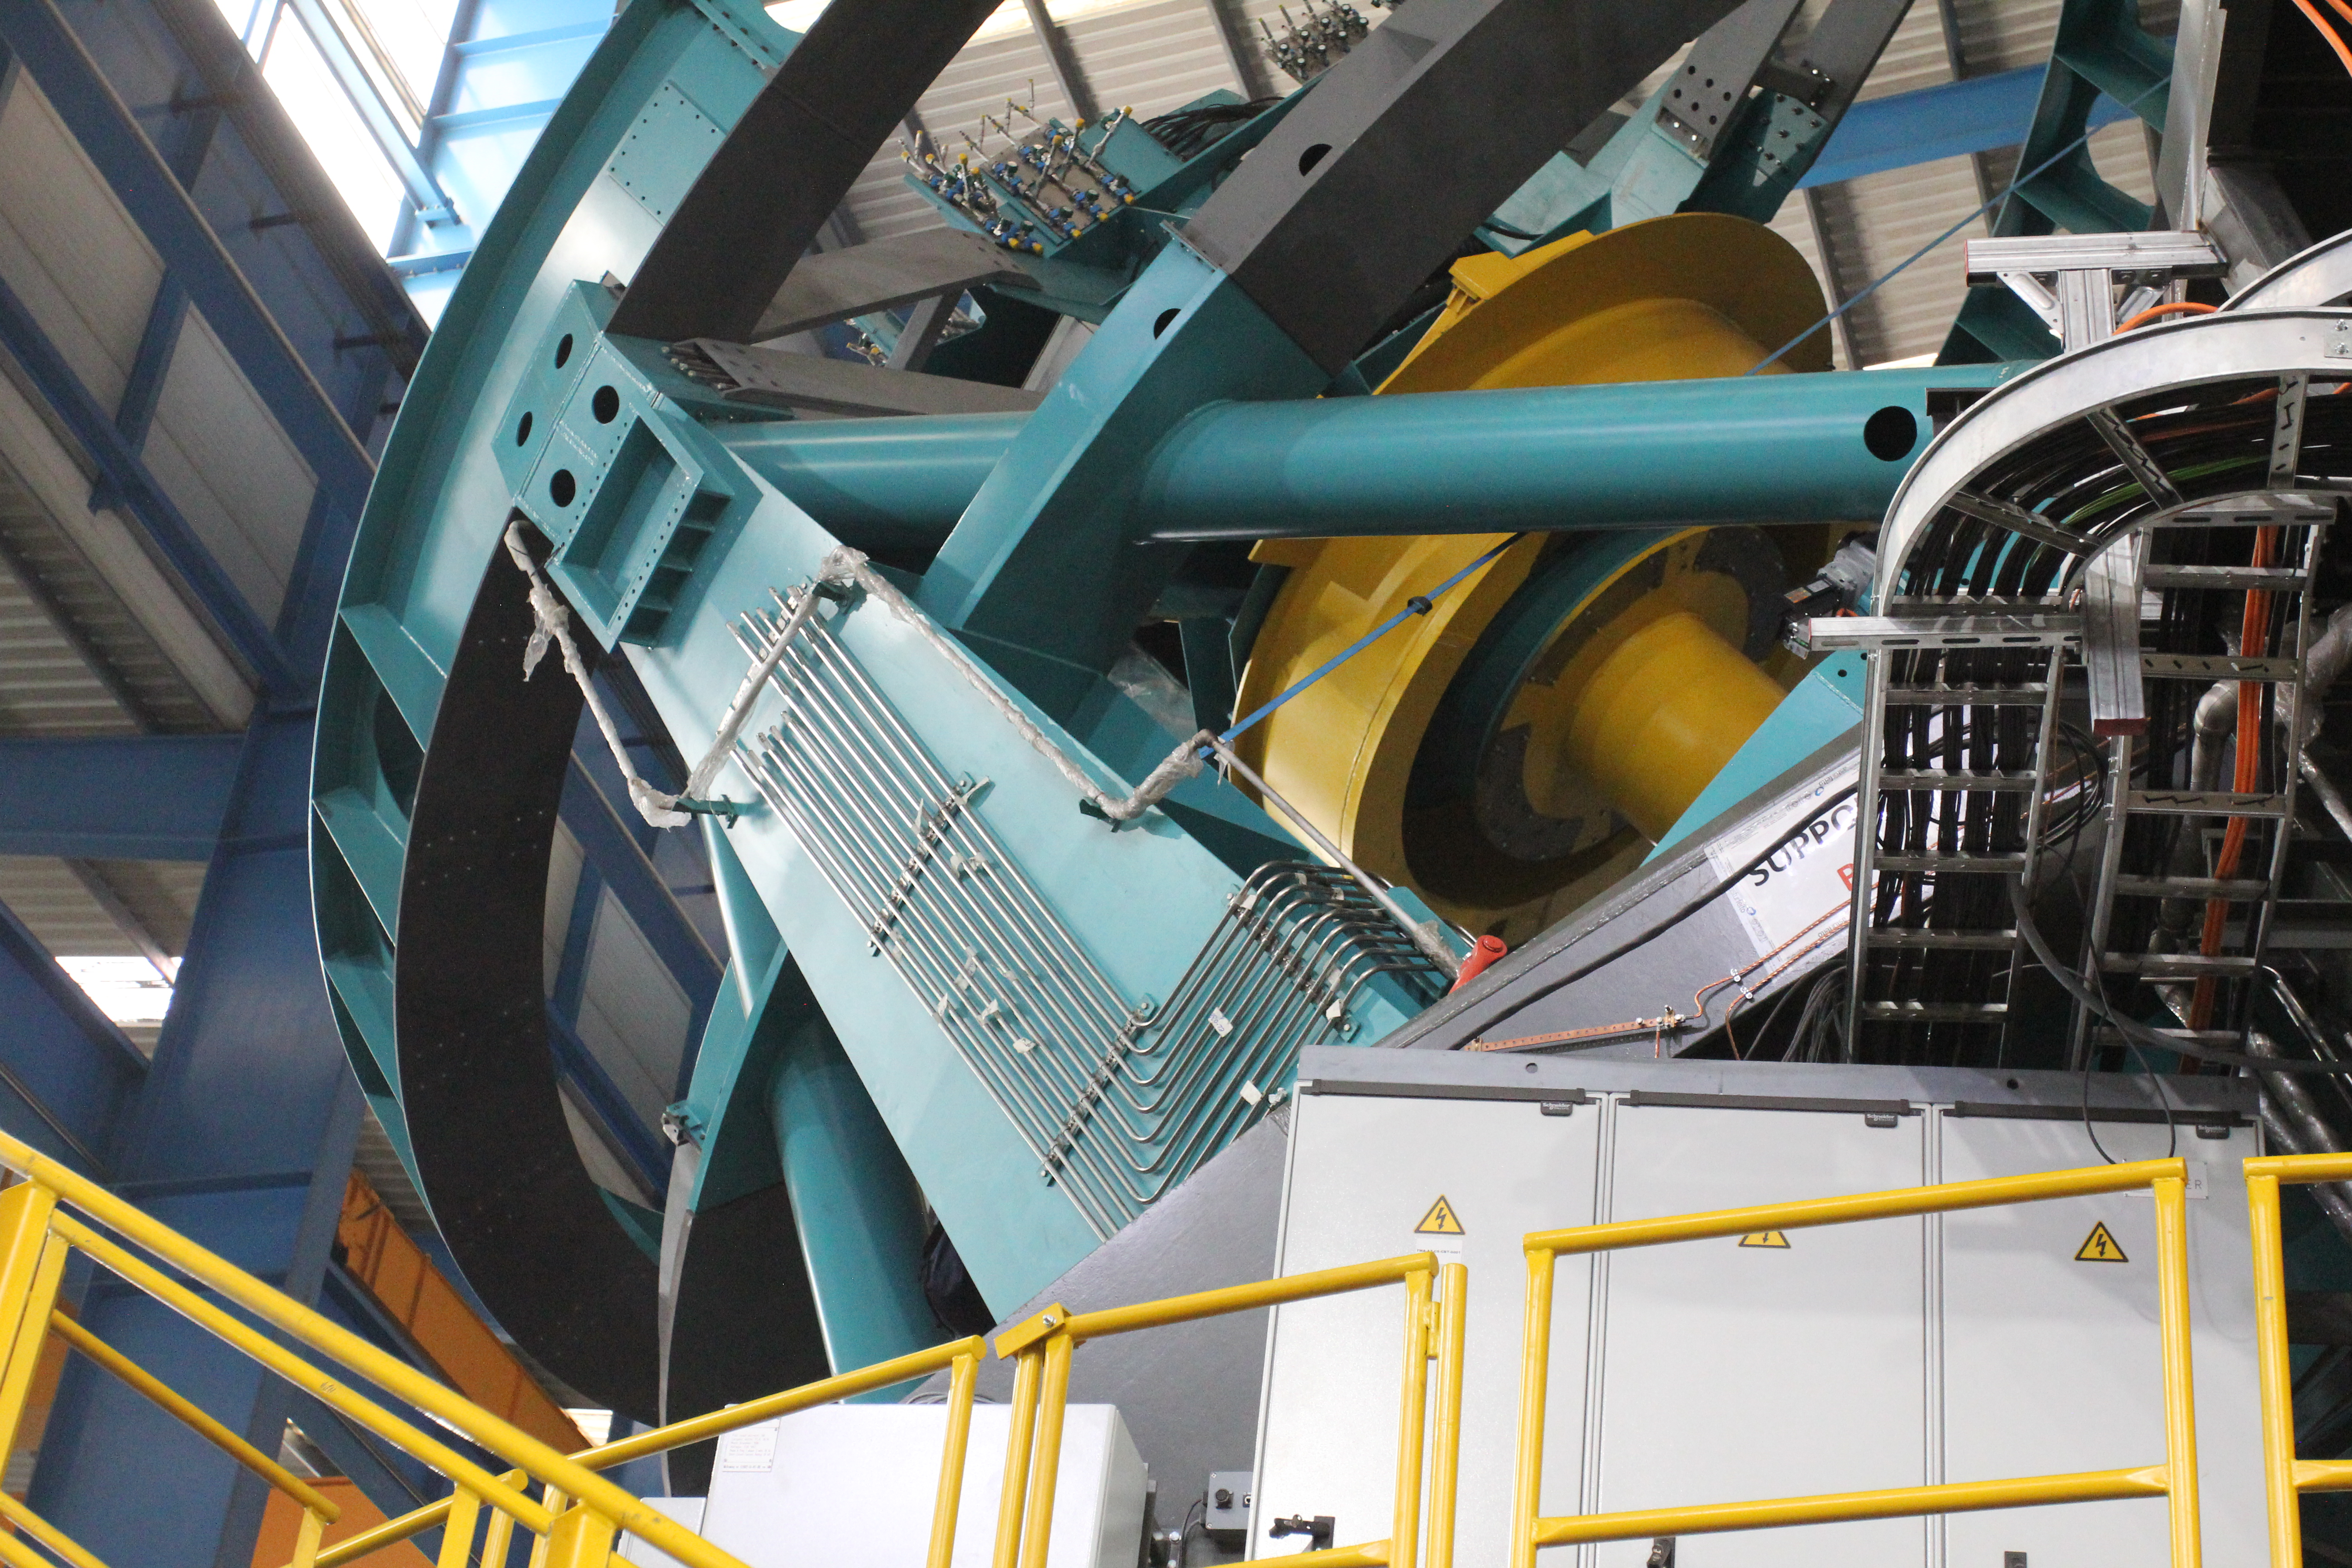

TMA Refrigeration Line Installation

Installing the refrigeration lines on the TMA.

Credit: Rubin Observatory/NSF/AURA